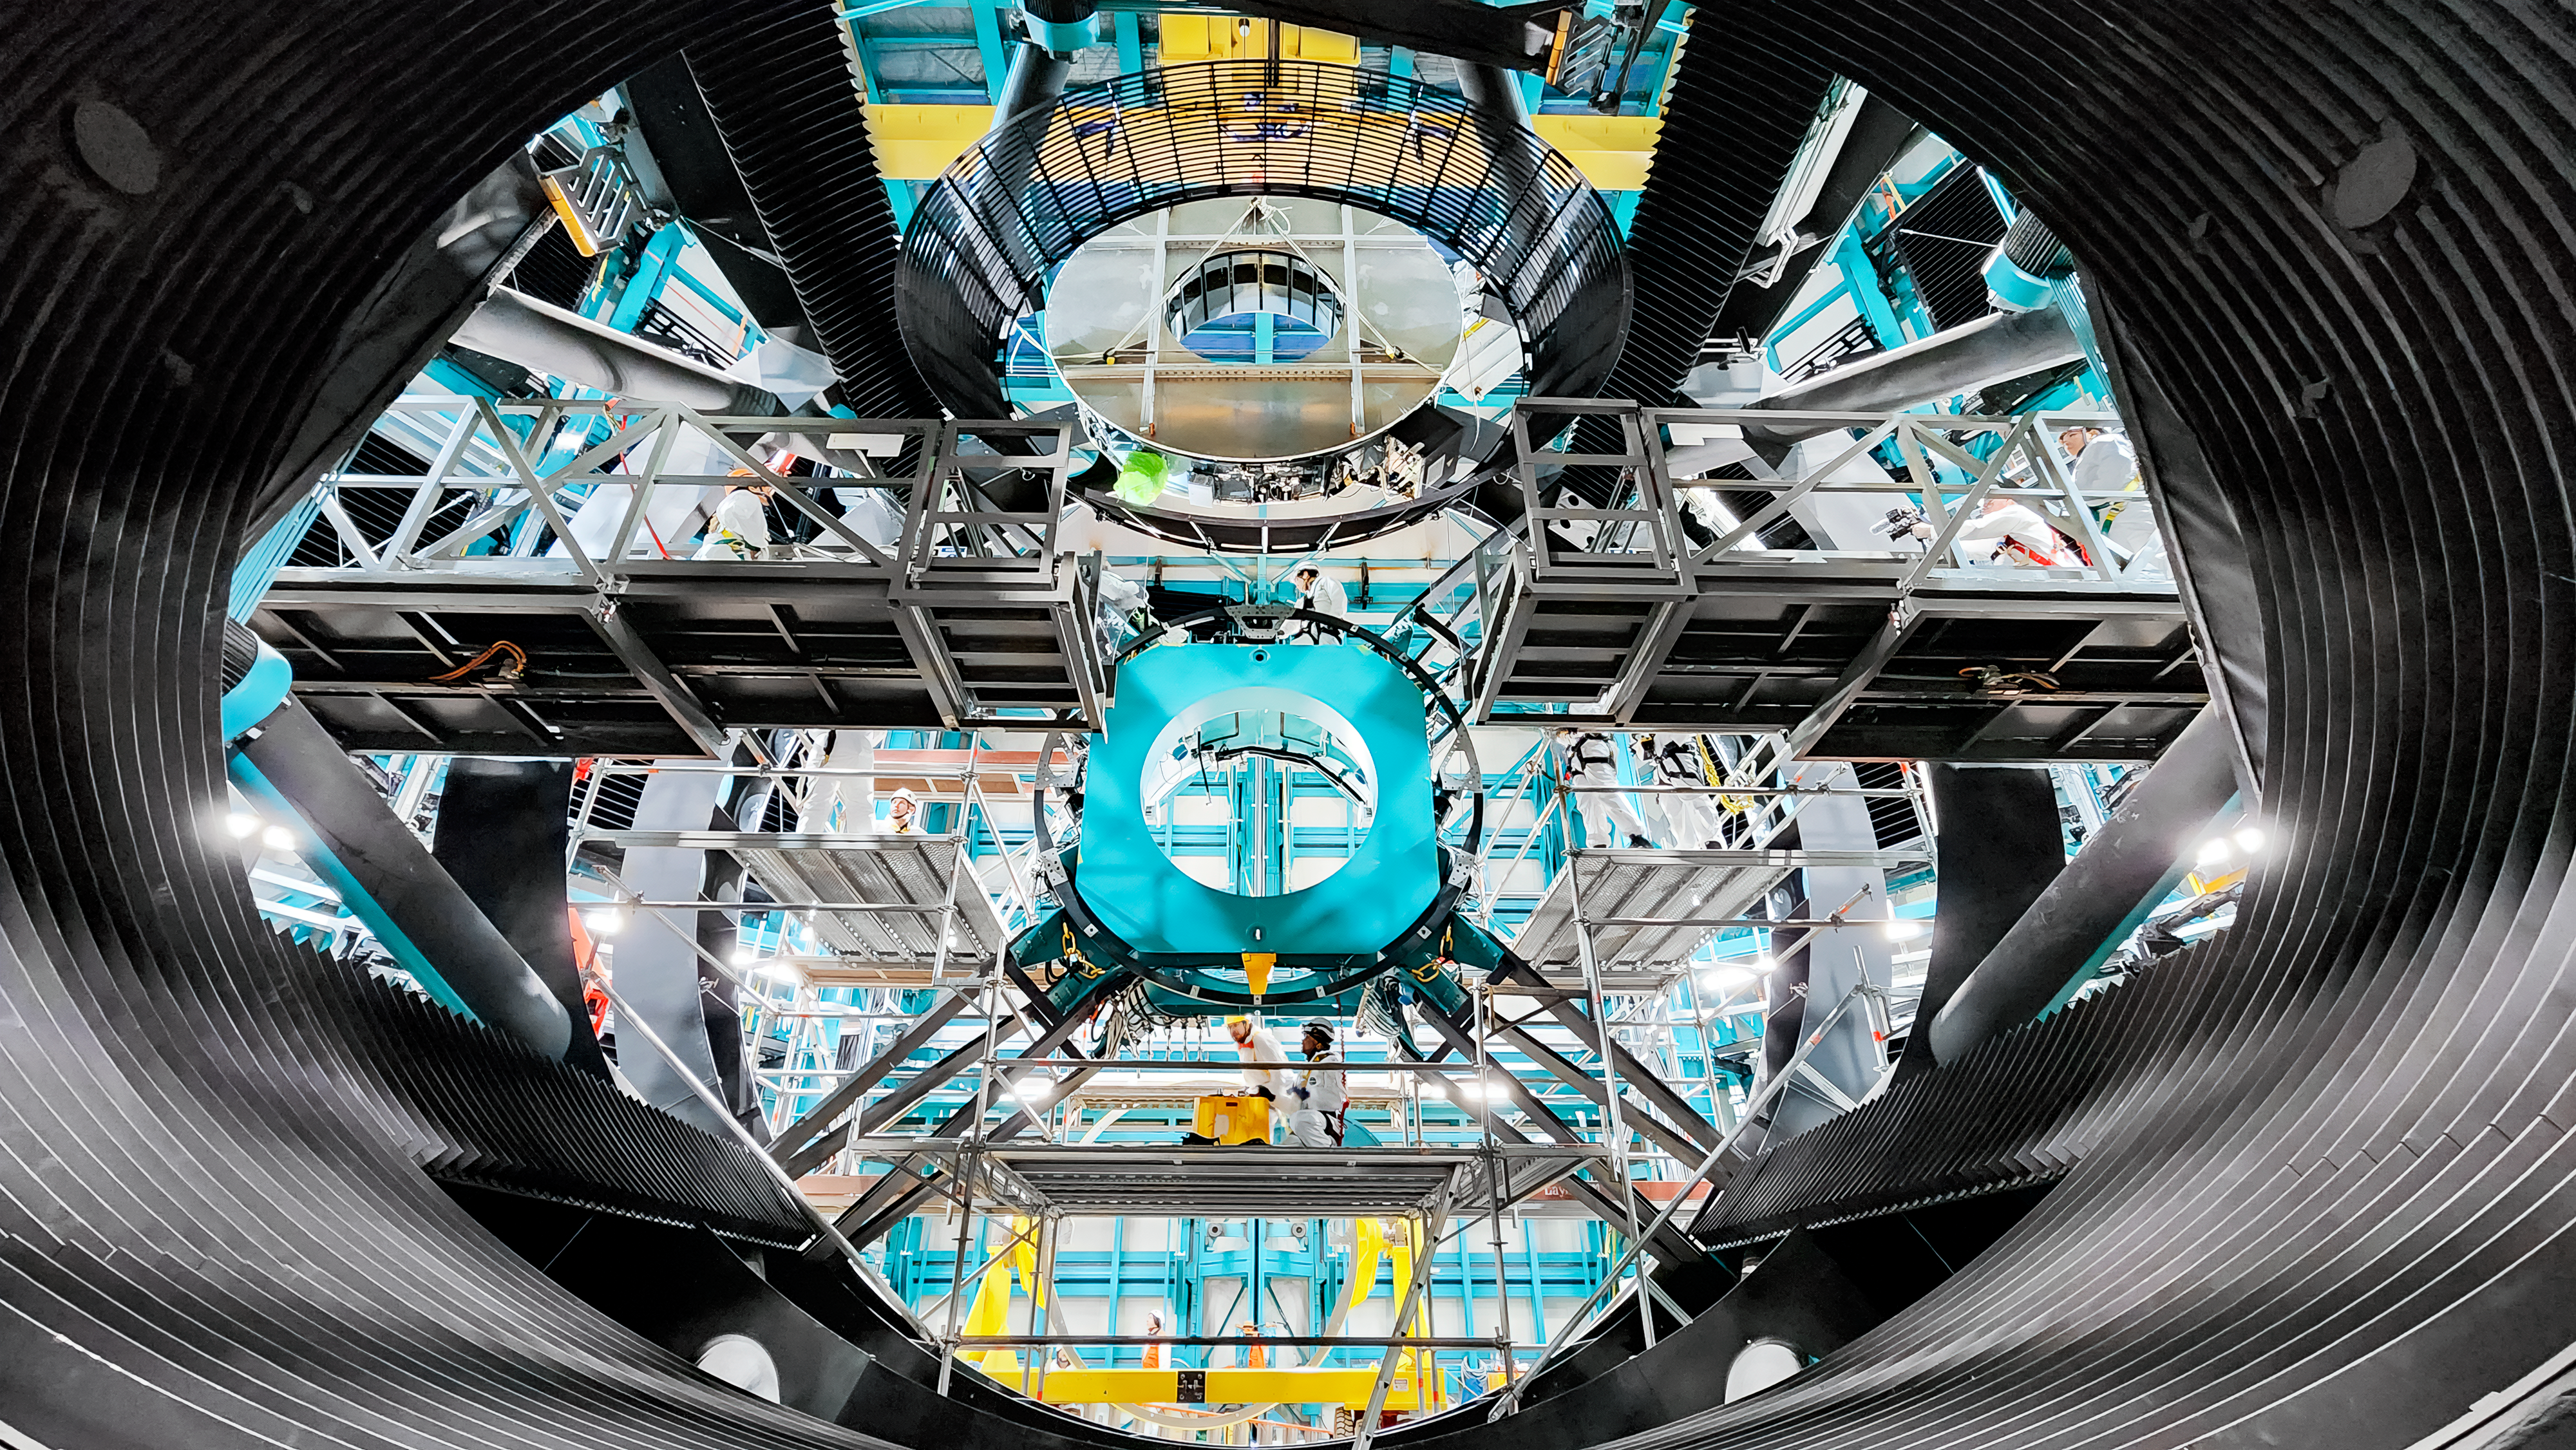

Rubin Observatory's secondary mirror is installed onto the telescope

On July 24, 2024, Vera C. Rubin Observatory's 3.5-meter secondary mirror was installed onto the Simonyi Survey Telescope. The installation was successfully completed after installing the mirror onto its support cell and moving the combined structure from Rubin's maintenance floor up to the dome level via the heavy-load platform lift. The secondary mirror is the first piece of glass to be installed into its final position on the telescope.

Credit: RubinObs/NOIRLab/SLAC/NSF/DOE/AURA/F. Munoz Arancibia